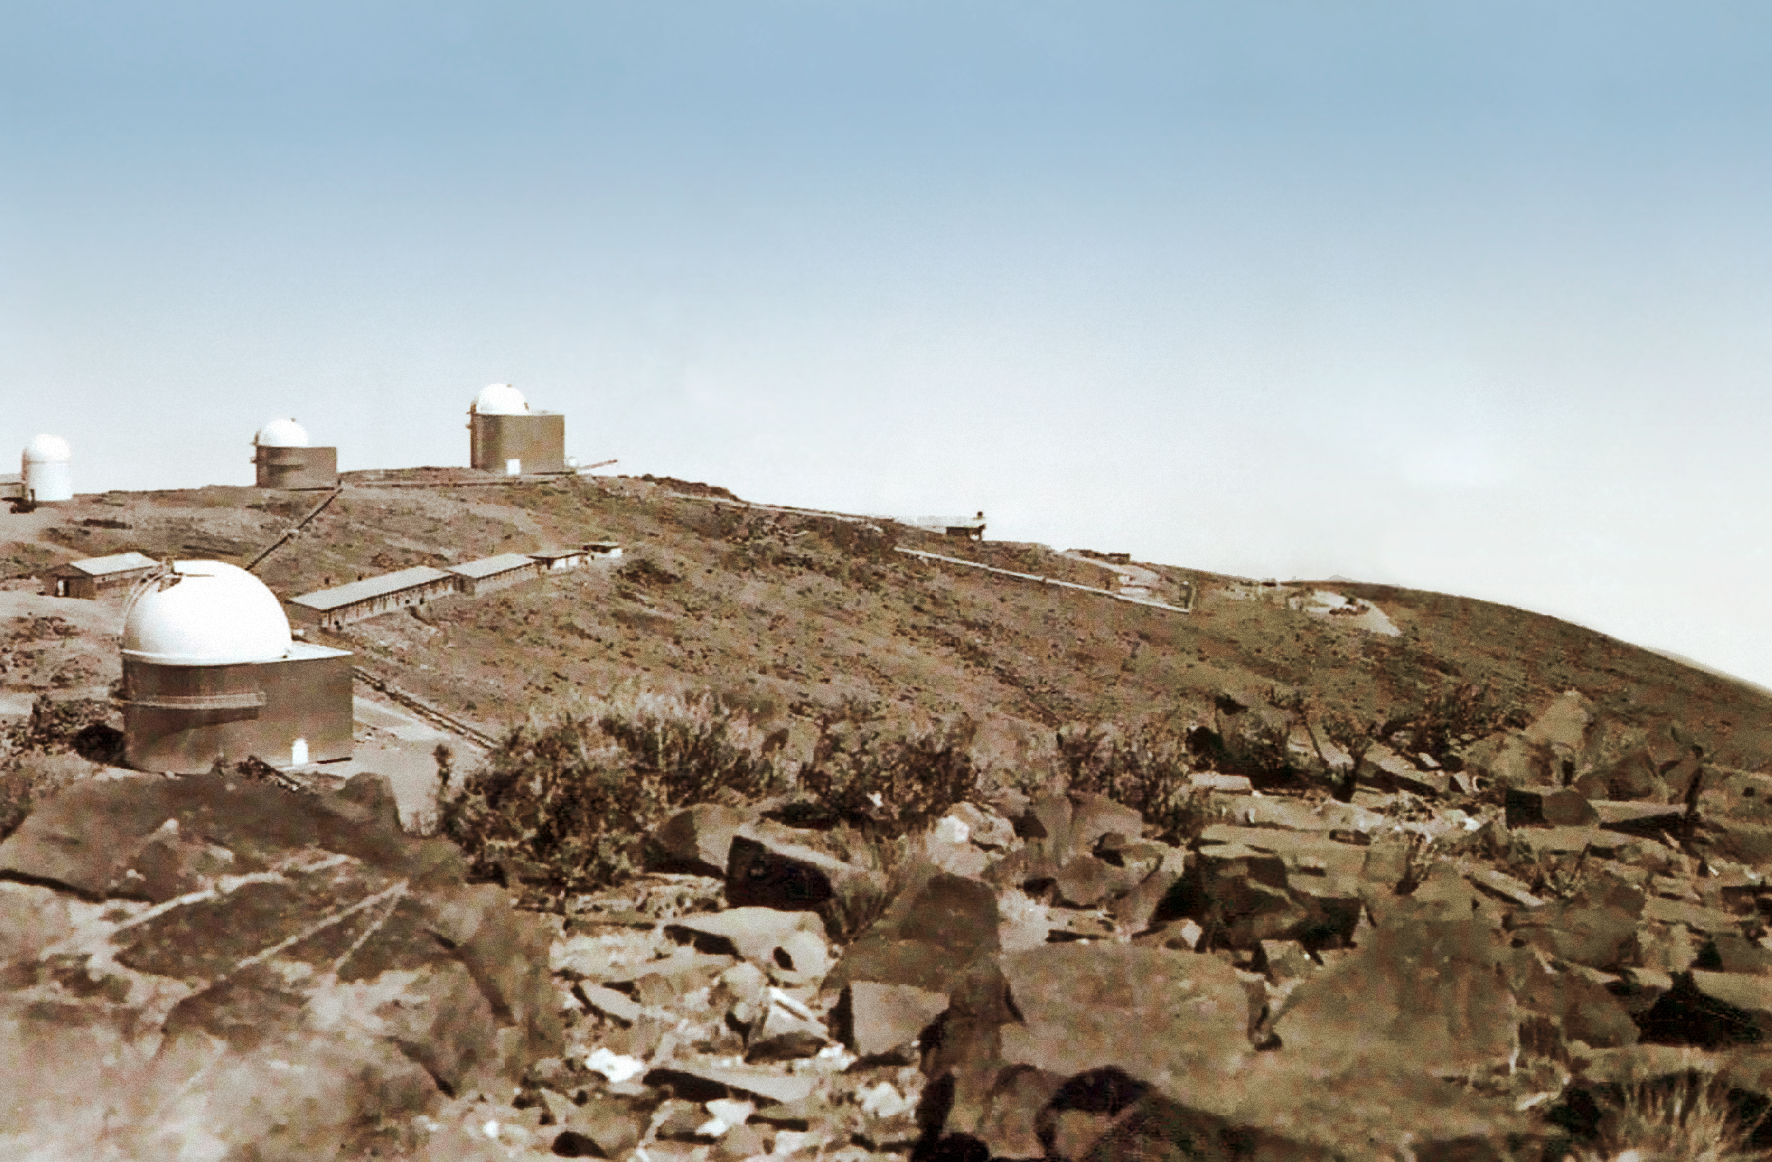

La Silla construction overview 05

Overview of the construction site of the La Silla Observatory in Chile in the late 1960’s. The La Silla Observatory has since become one of the premier ground-based observatories in the world.

Credit: ESO/J.Doornenbal